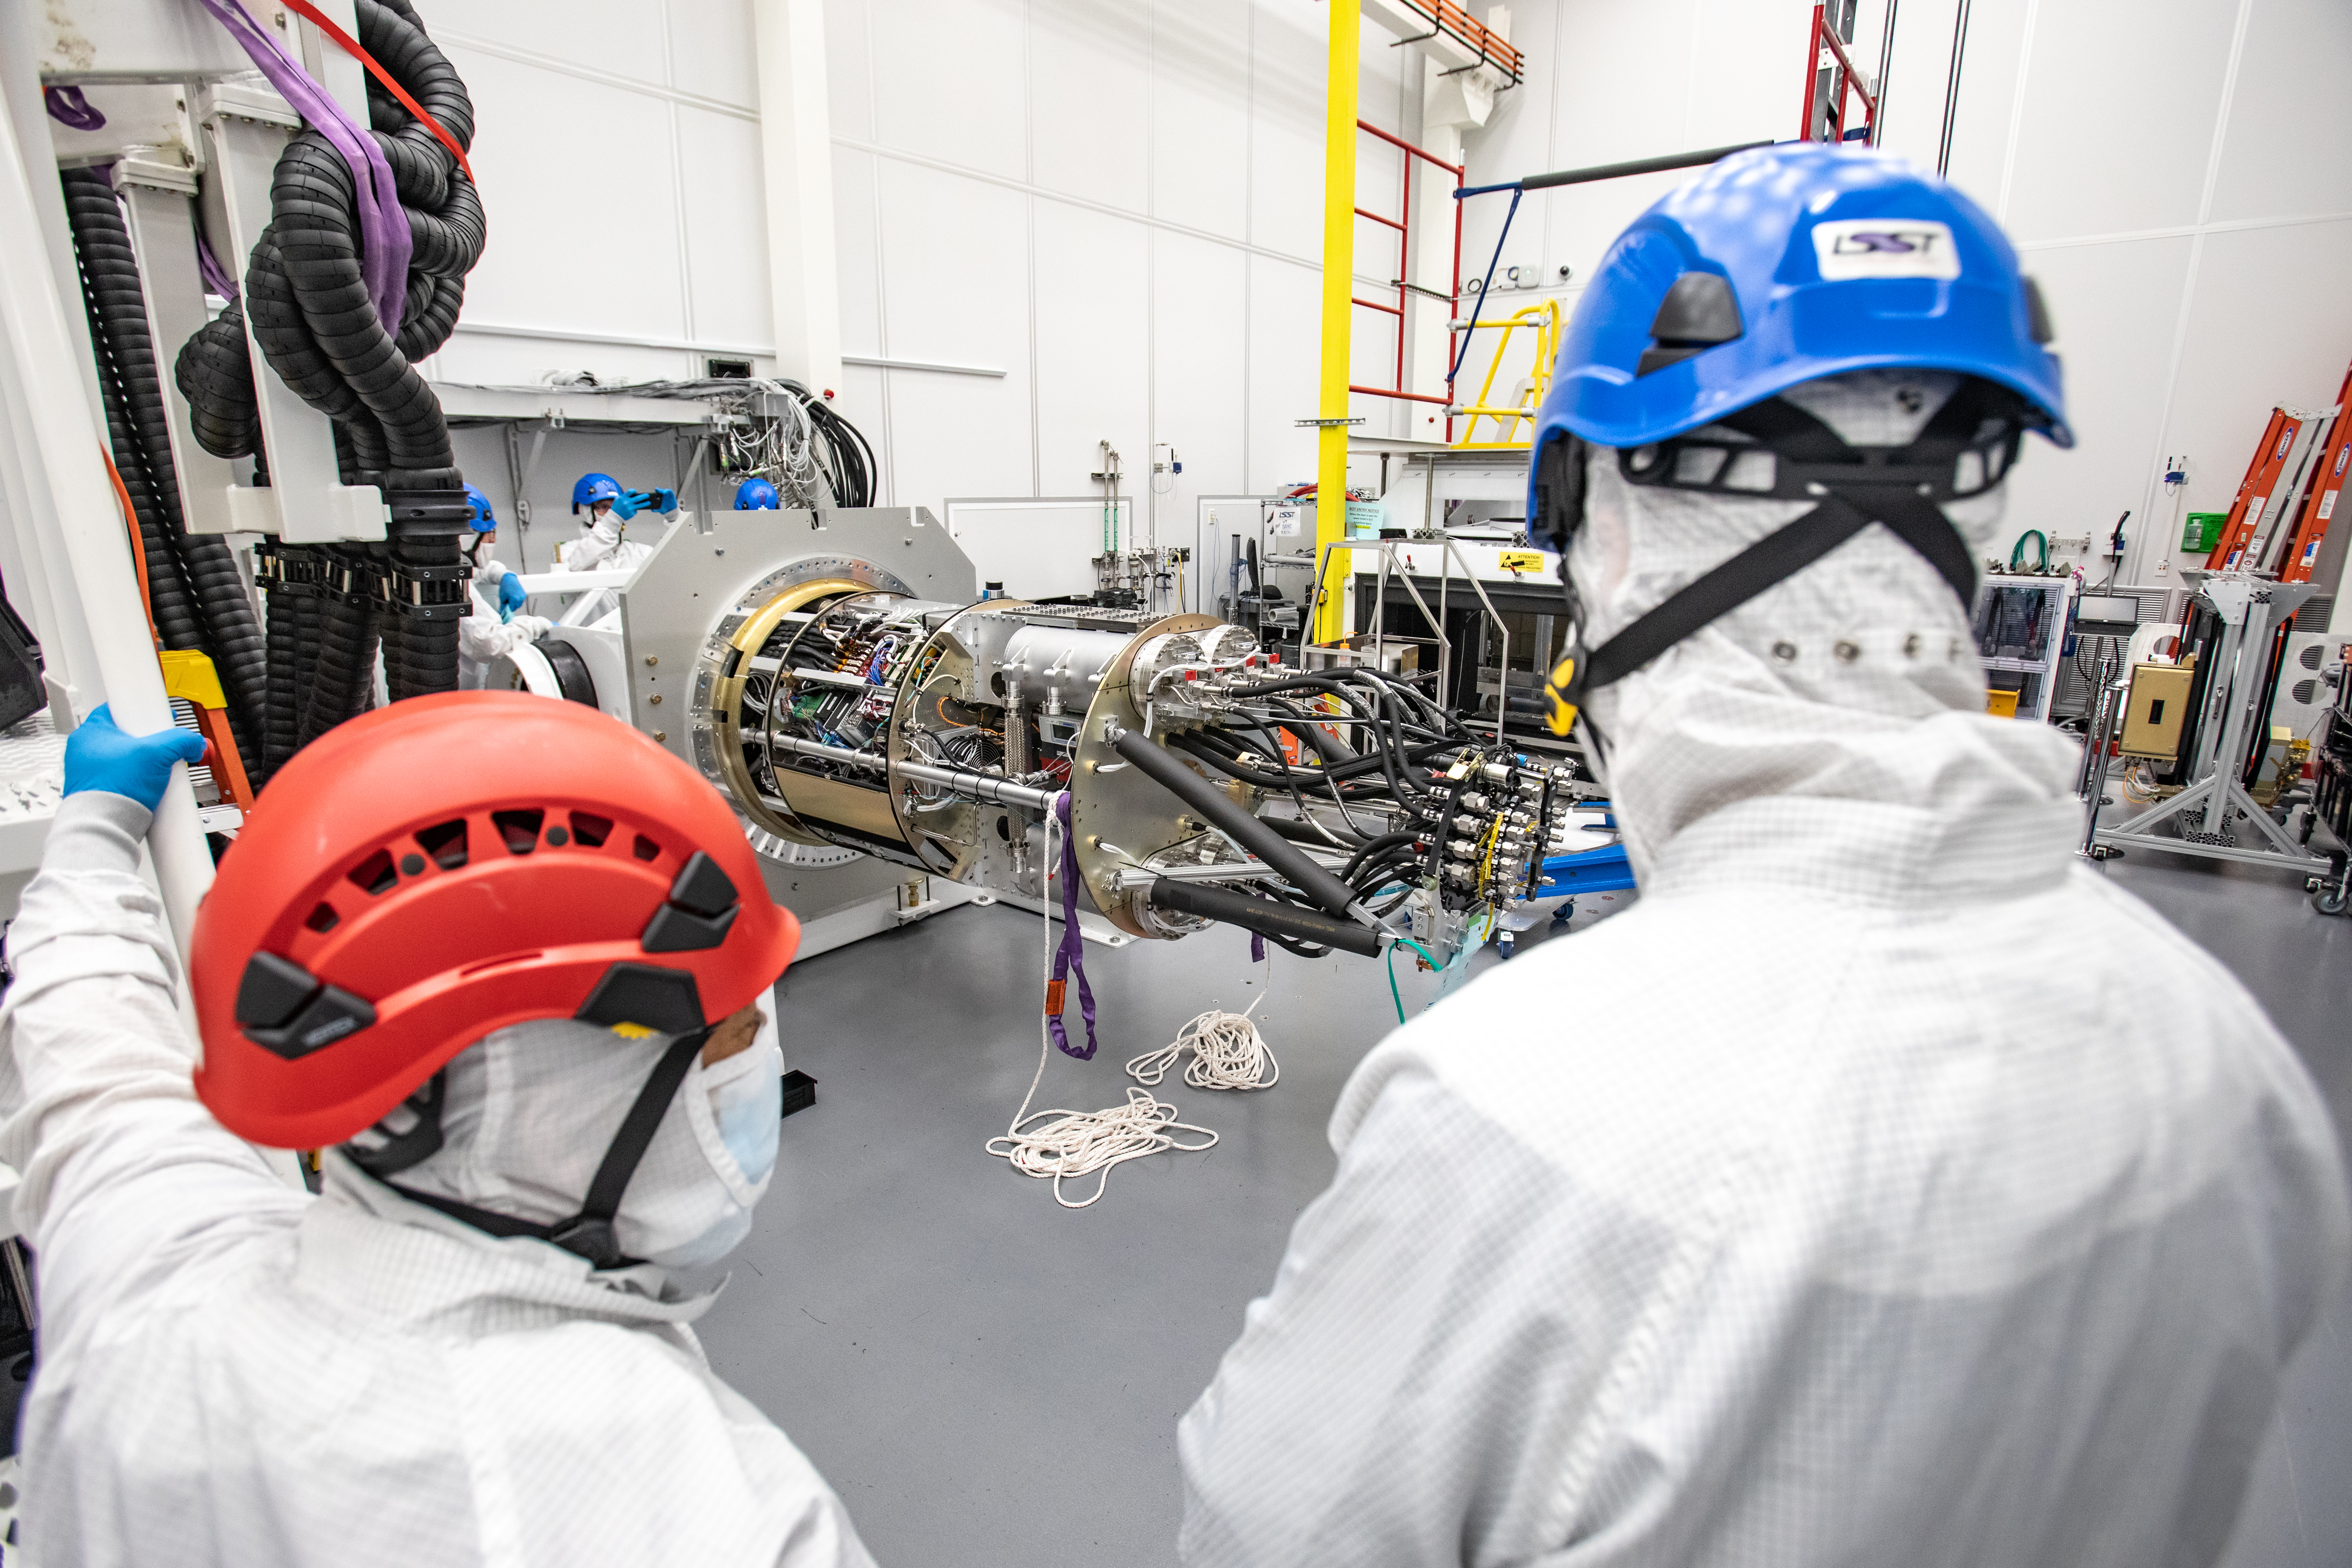

LSST Cryostat to Camera Body Lift

The LSST camera team successfully installed the cryostat to the camera body on April 8.

Credit: Jacqueline Ramseyer Orrell/SLAC National Accelerator Laboratory